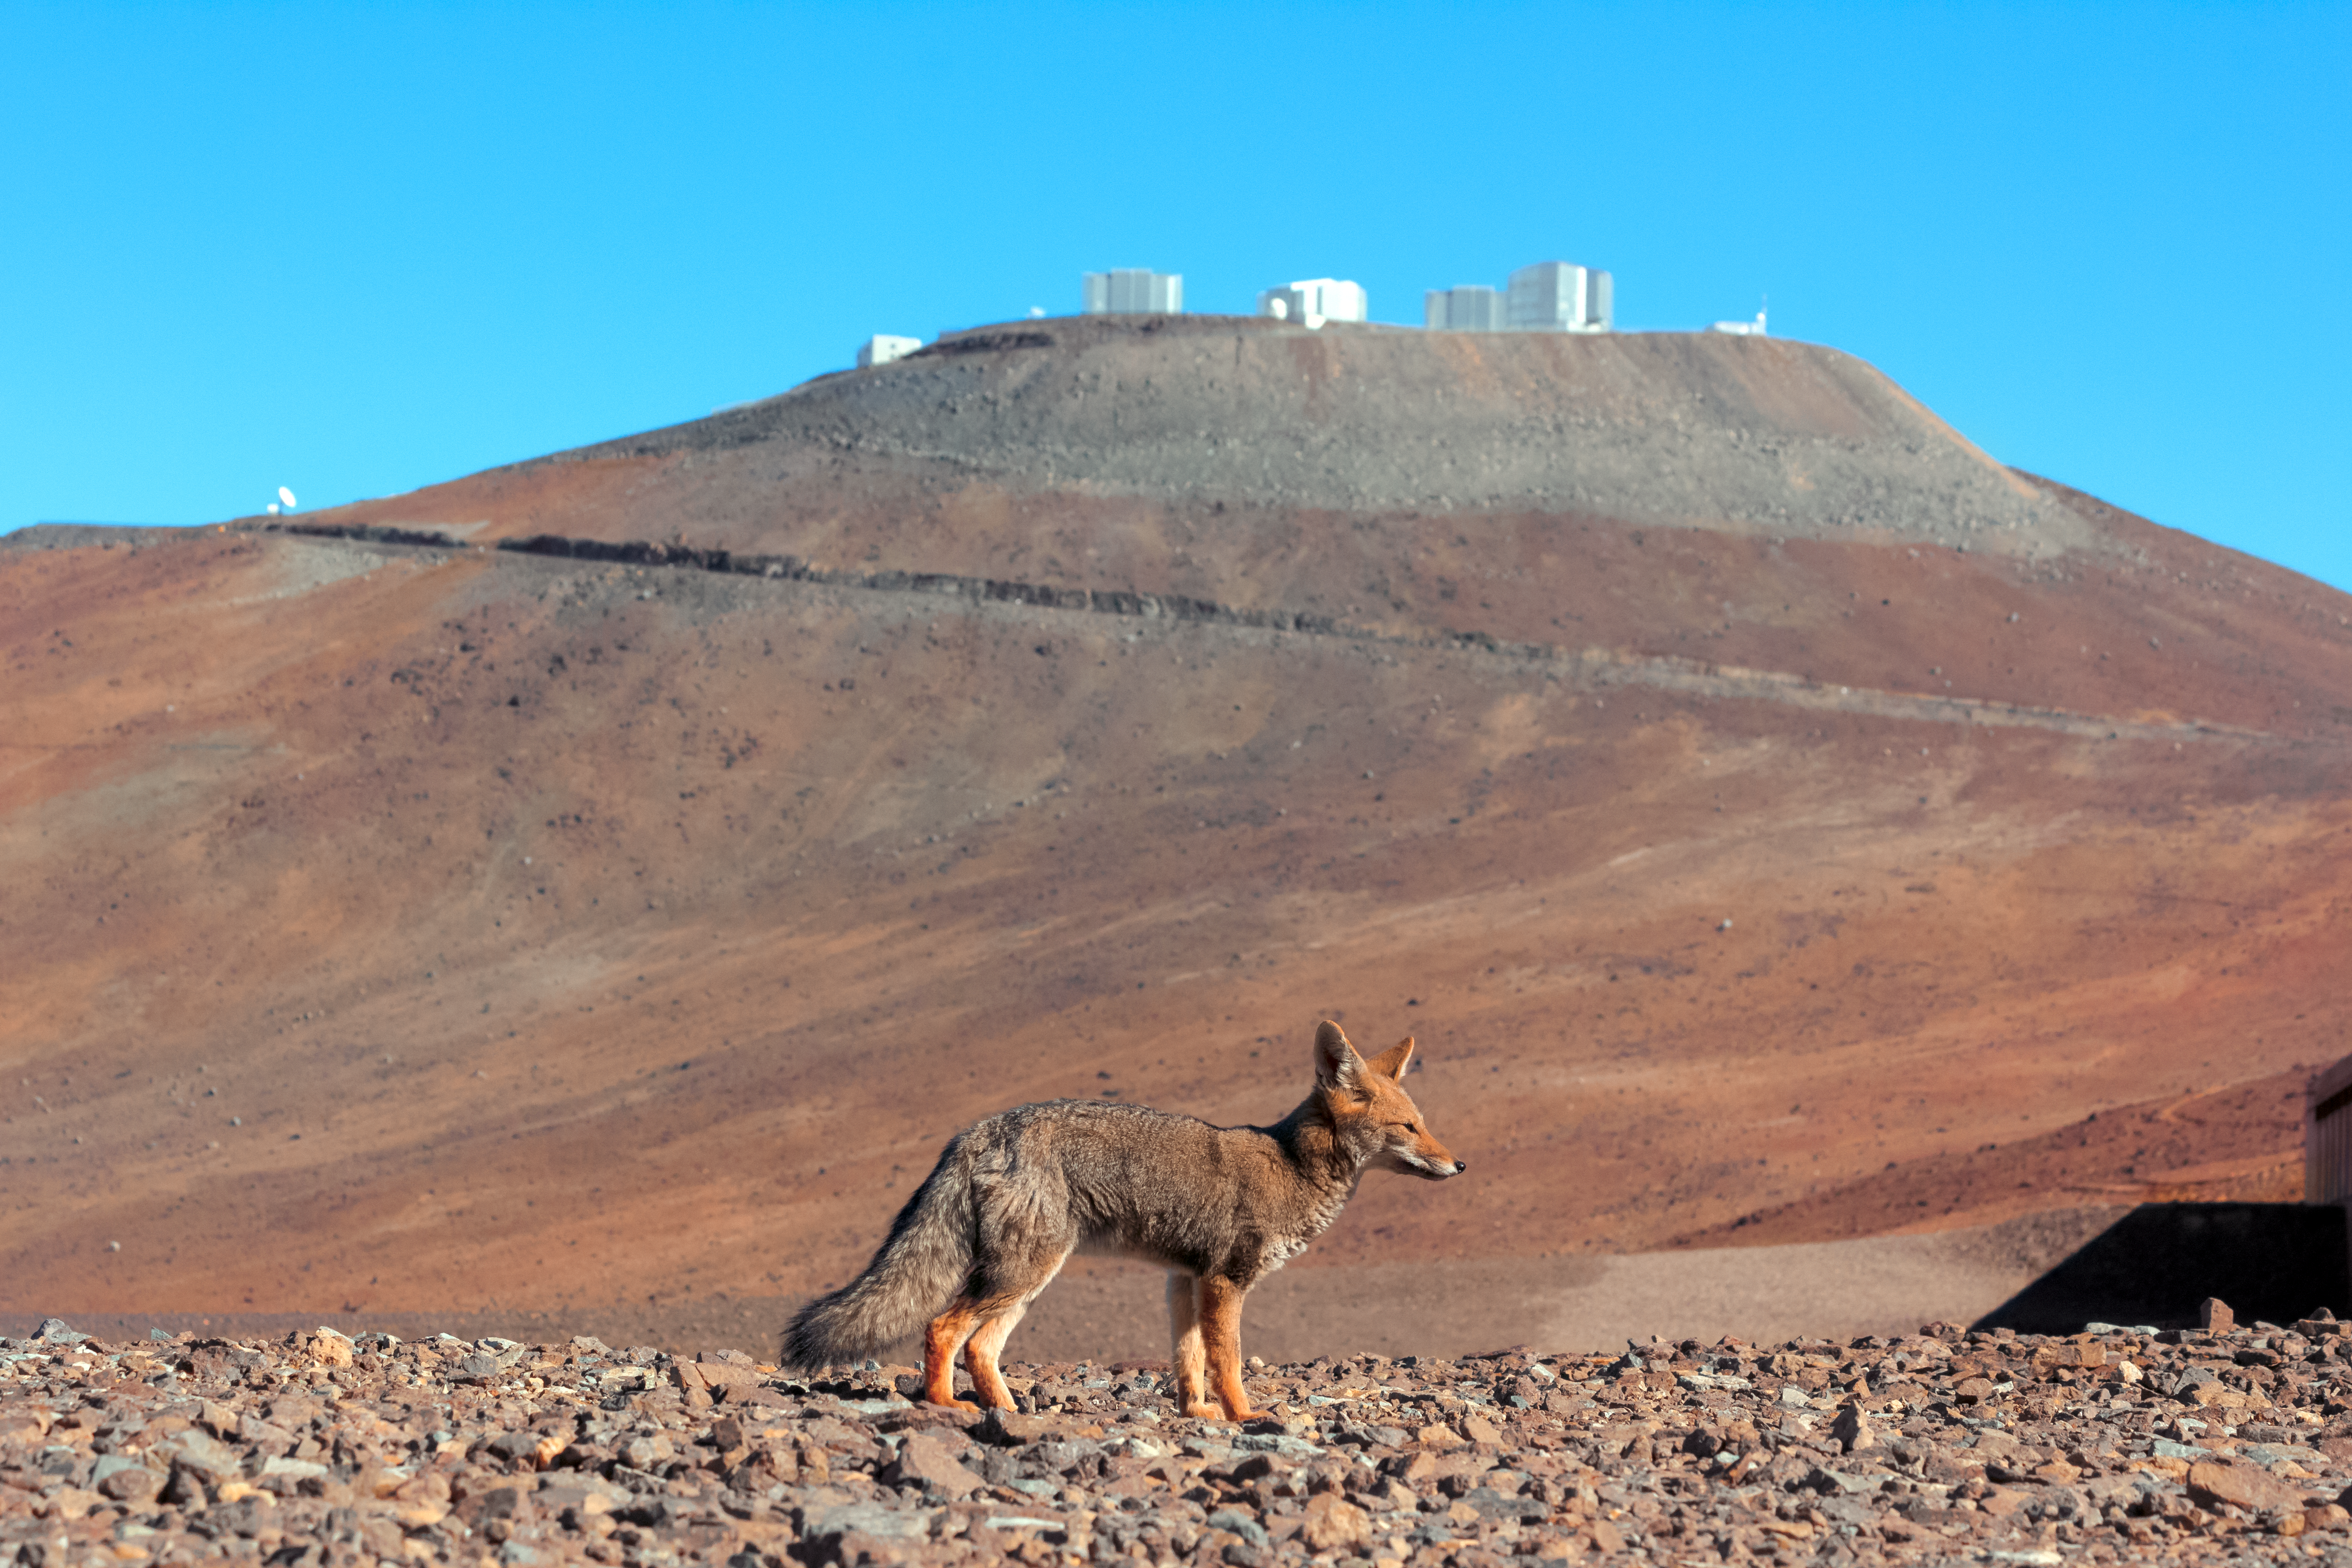

Wild visitor to Paranal

A wild fox enjoys the warm rays of sunshine as Cerro Paranal, the mountain home to ESO's Very Large Telescope (VLT), looms in the background.

Credit: J. Milli/ESO